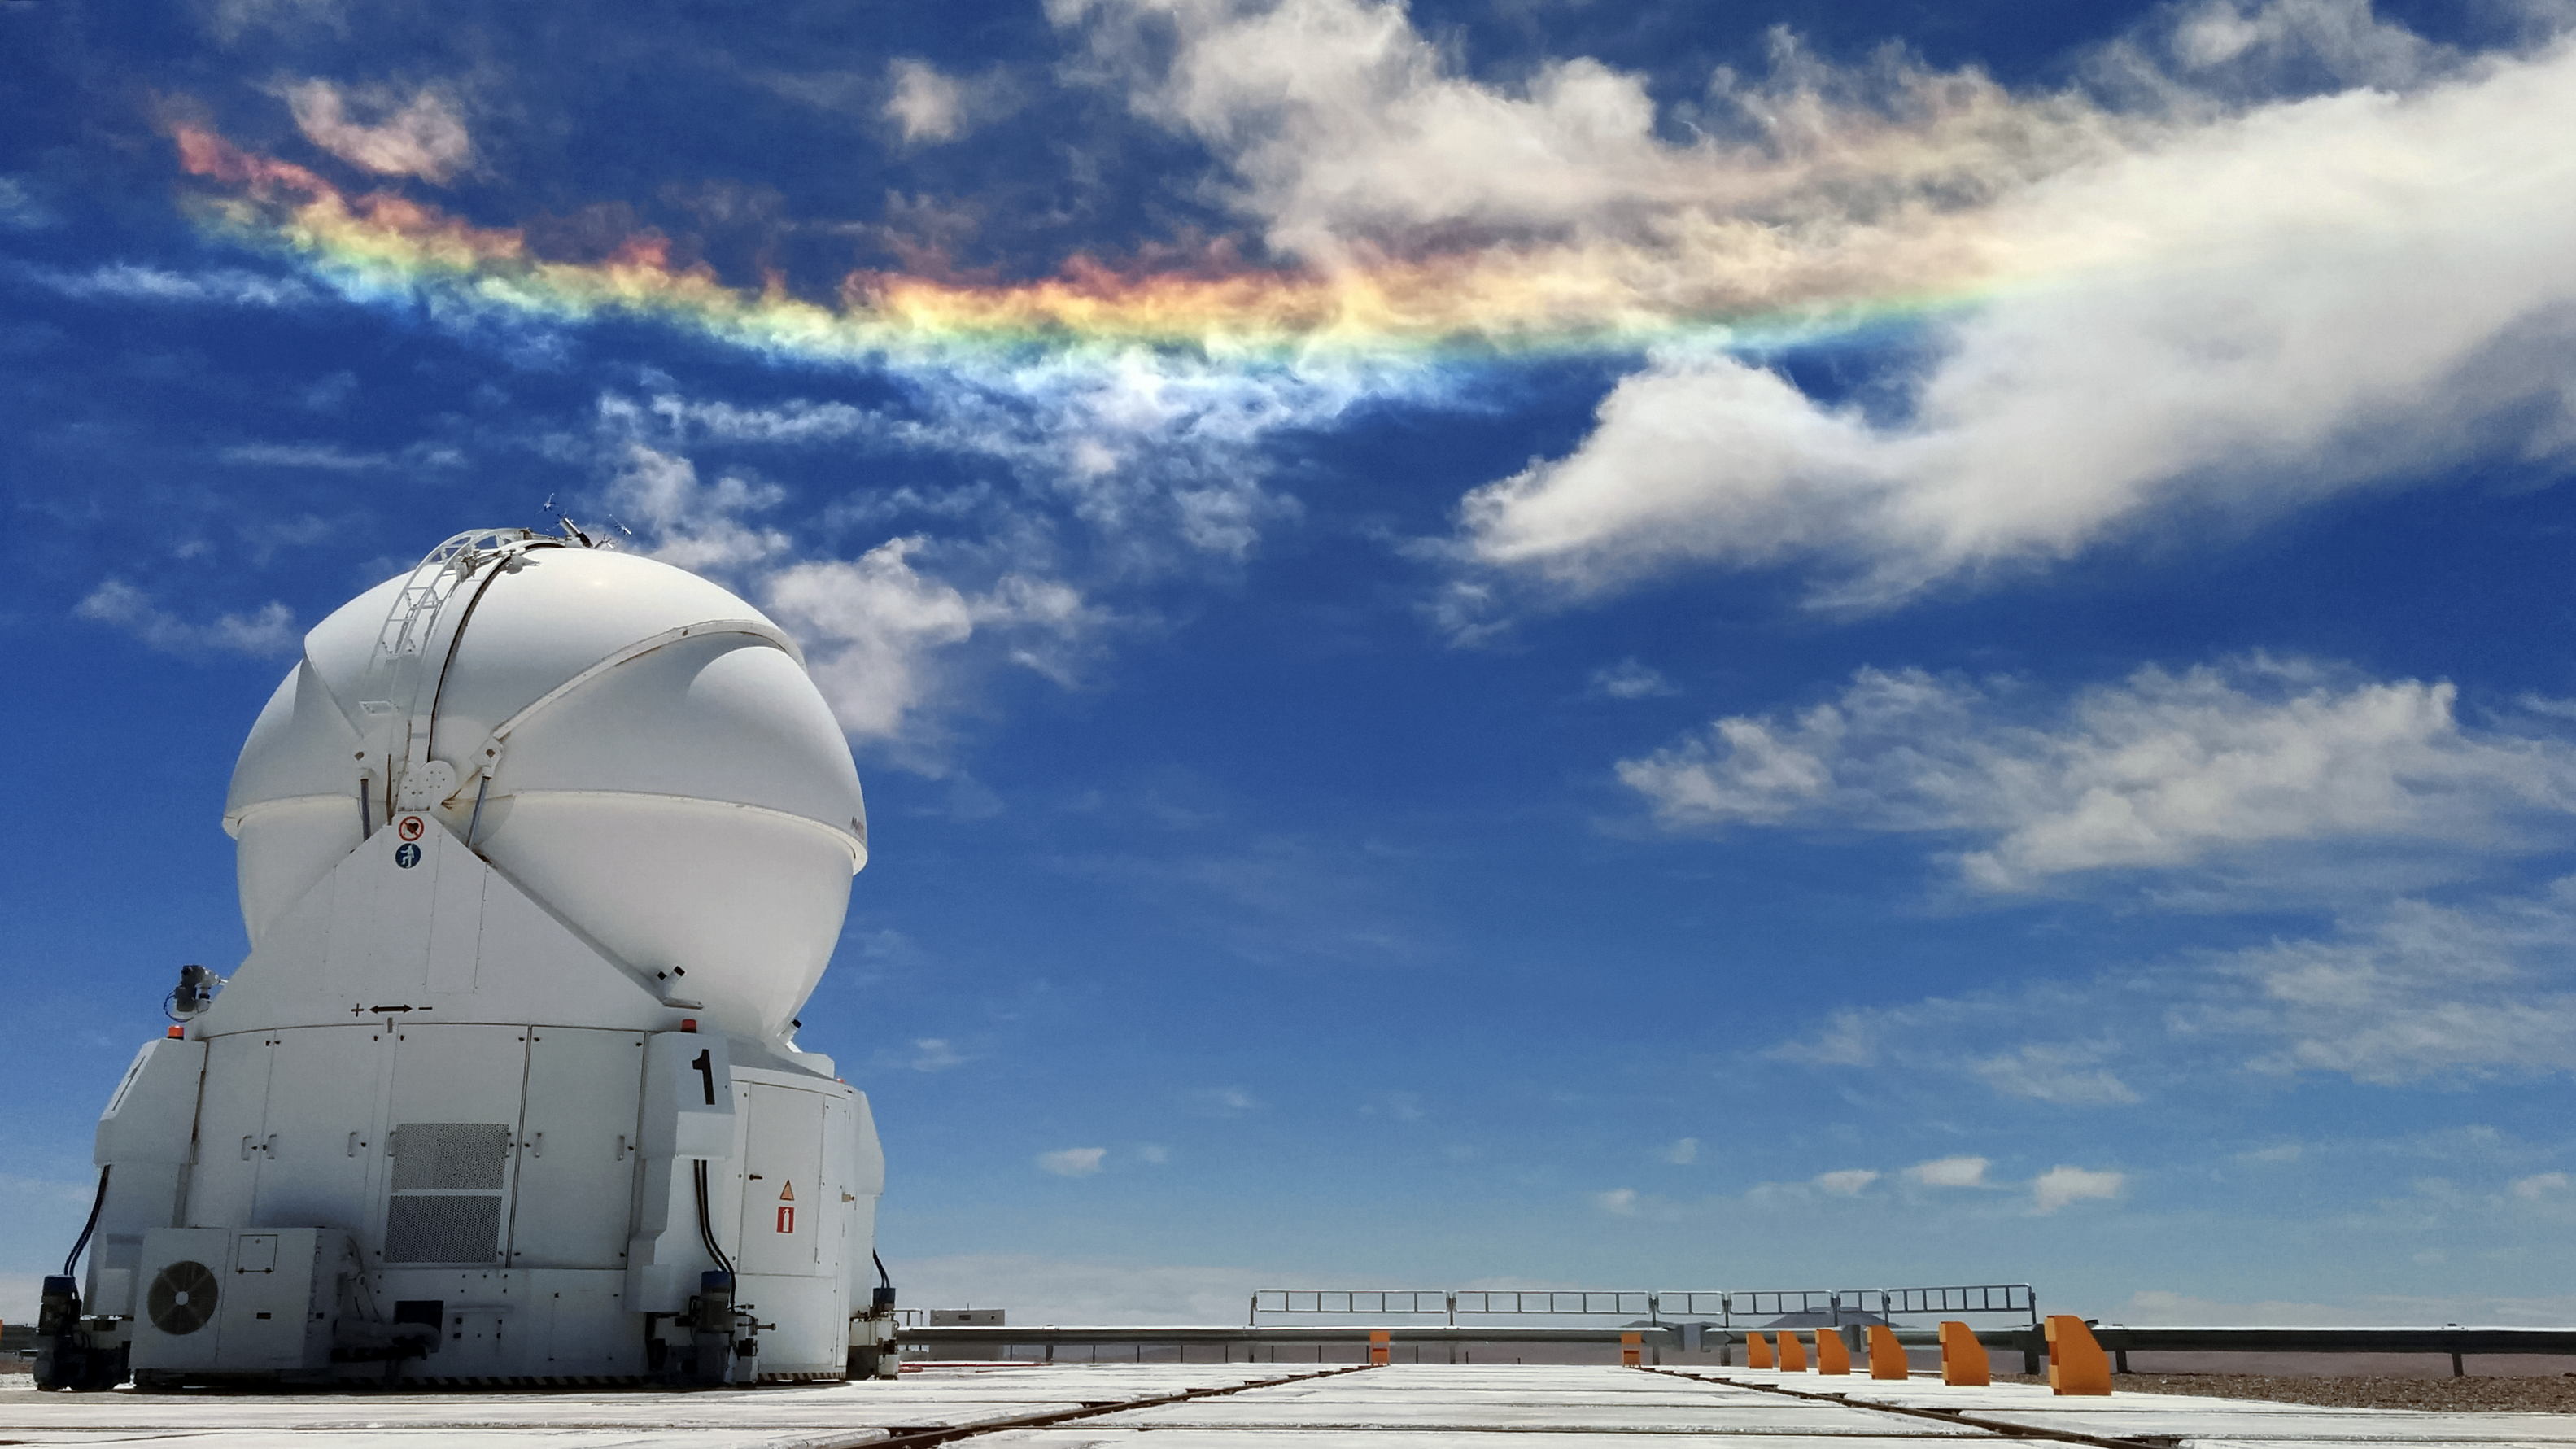

A day-time sky worth watching

Sky phenomena are not reserved for the night alone. Despite its deceptive appearance, this light show is not a rainbow, but something more unusual. Here a relatively rare instance of a circumhorizontal arc, caused by particular refraction and reflection of light, casts vivid colours in the clouds over the site of ESO's Very Large Telescope (VLT), the world's most advanced visible-light astronomical observatory.

Credit: G. Ávila/ESO